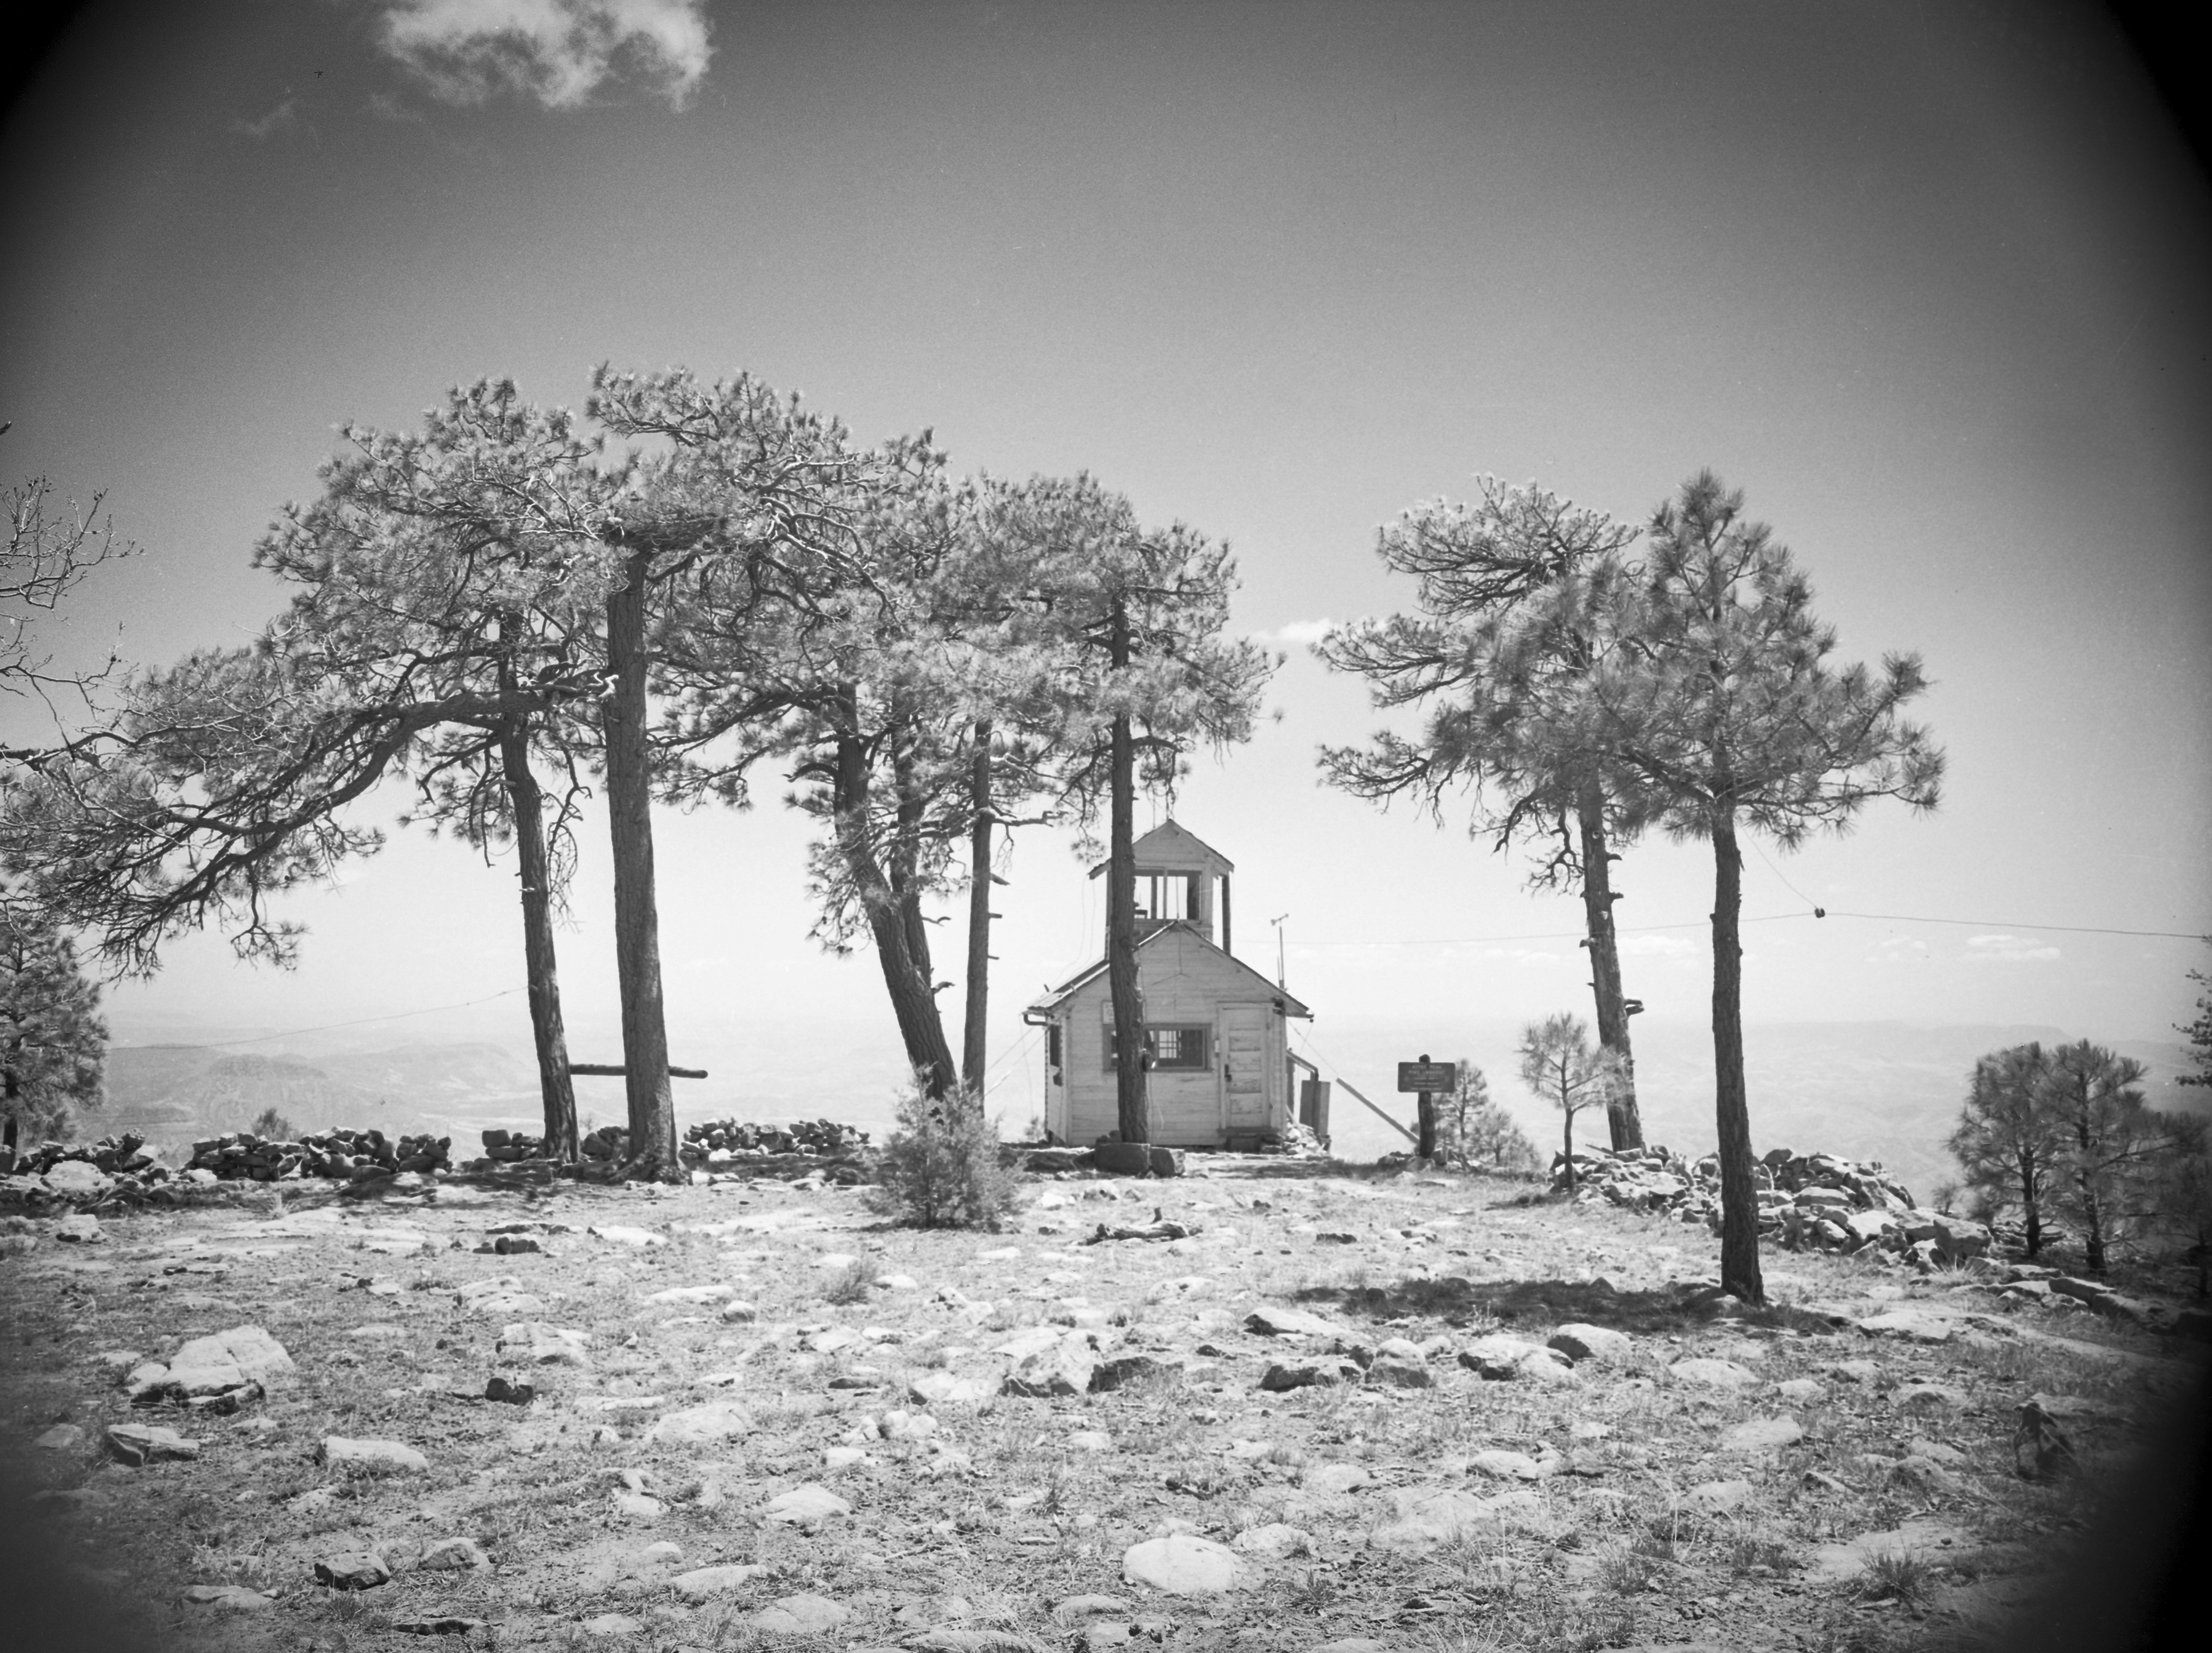

KPNO Site Survey, 1958

This image is stored at NOIRLab Headquarters in Tucson, Arizona. For the original negative of this image, see KPNO Negatives envelope 180-189. It was captured around 1958.

This image is from the site surveys done to find the optimal location for a ground-based observatory in the late 1950s. It was captured near the Aztec Peak lookout.

This image is part of NSF NOIRLab’s historical archives.

Credit: KPNO/NOIRLab/NSF/AURA